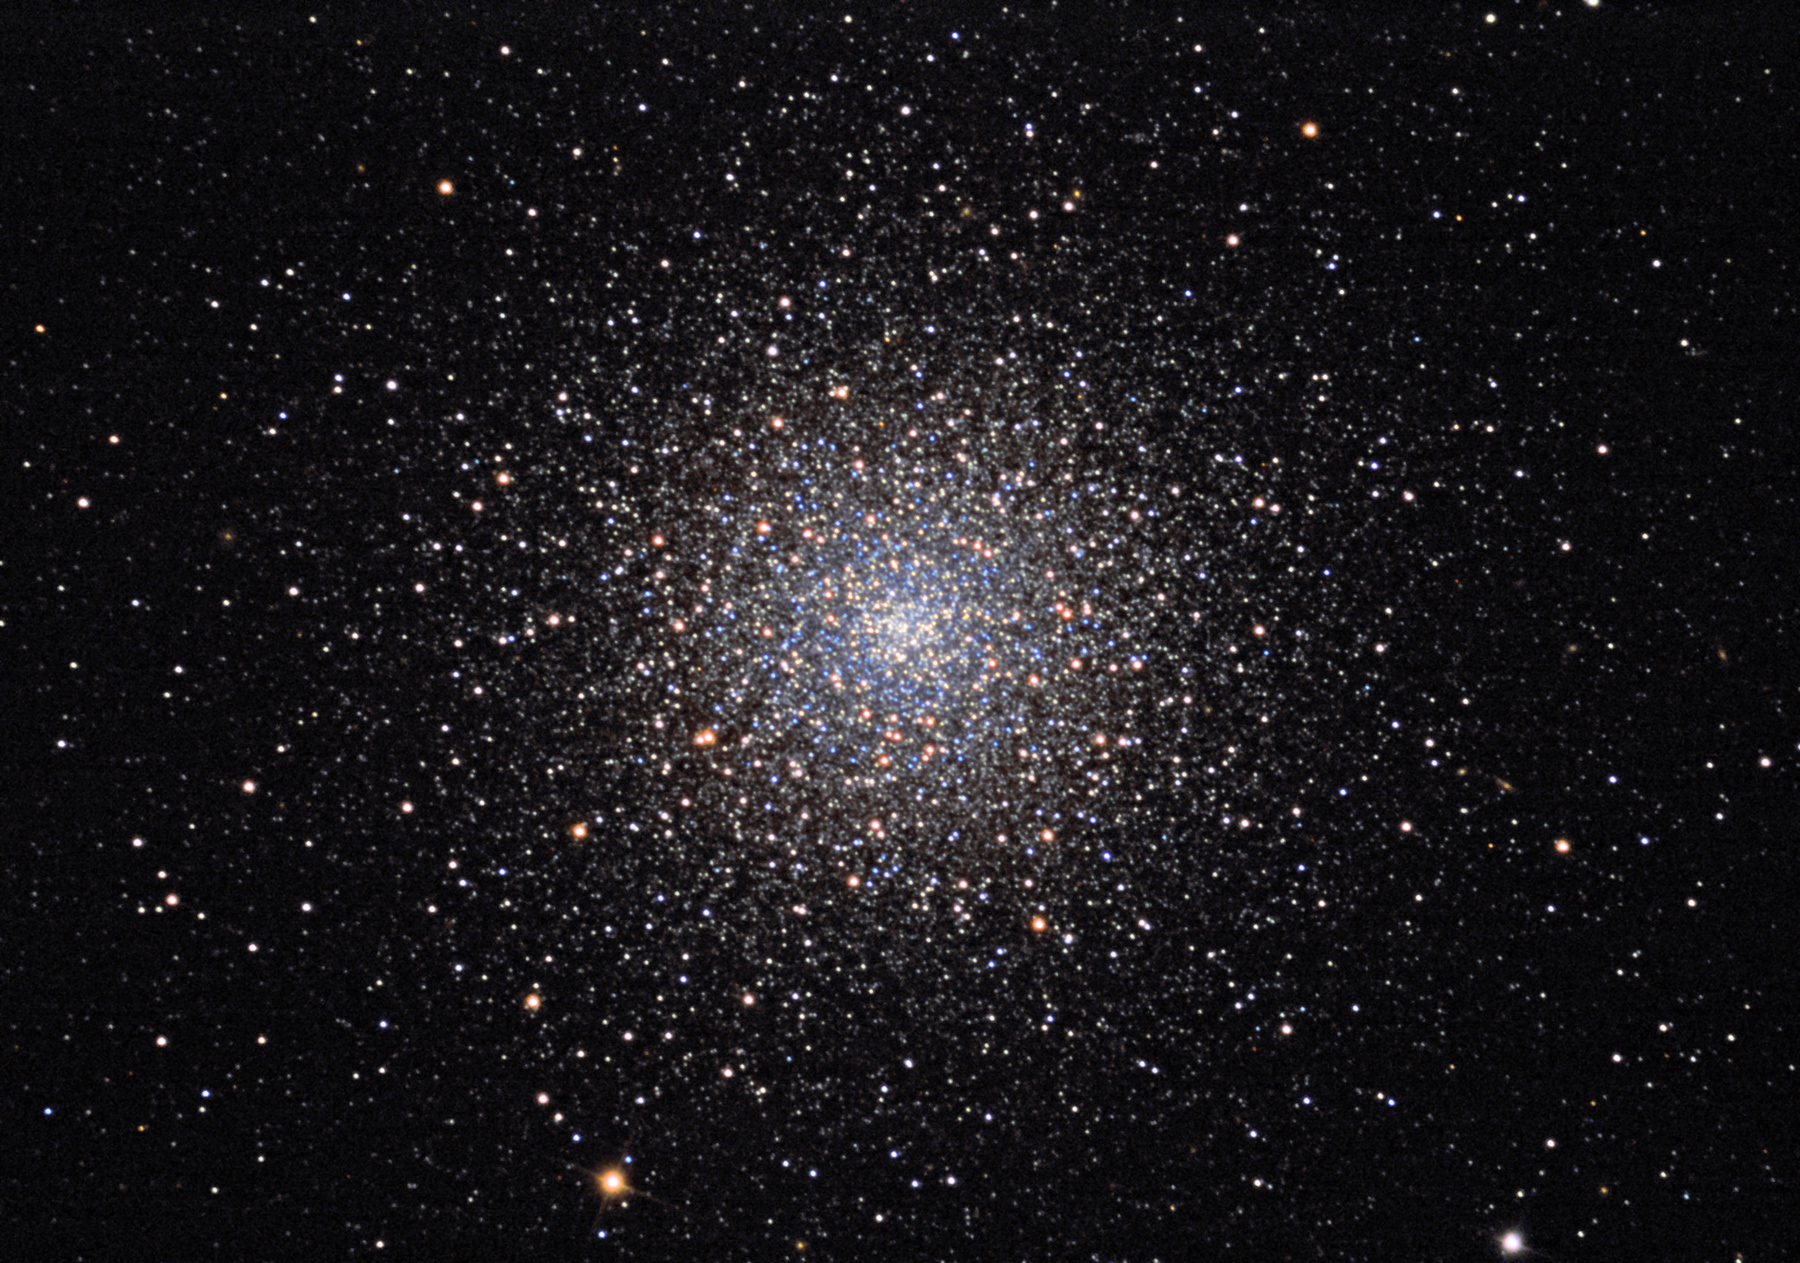

M3

This ball of 500,000 stars is approximately 100 light years across. From a galactic perspective, this cluster is passing over our heads (galactic north) and is one of the first bright clusters to become available before the others closer to the galactic center. Some people believe that this cluster inspired Charles Messier to begin systematically recording the location of deep sky objects that through his telescope appeared as nebulous. Charles Messier was interested in finding comets and considered these non-comet fuzzies to be a bit of a distraction. Even with modest equipment today, the true nature of these objects are easily revealed.

This image was taken as part of Advanced Observing Program (AOP) program at Kitt Peak Visitor Center during 2014.

Credit: KPNO/NOIRLab/NSF/AURA/Michael Schock/Flynn Haase